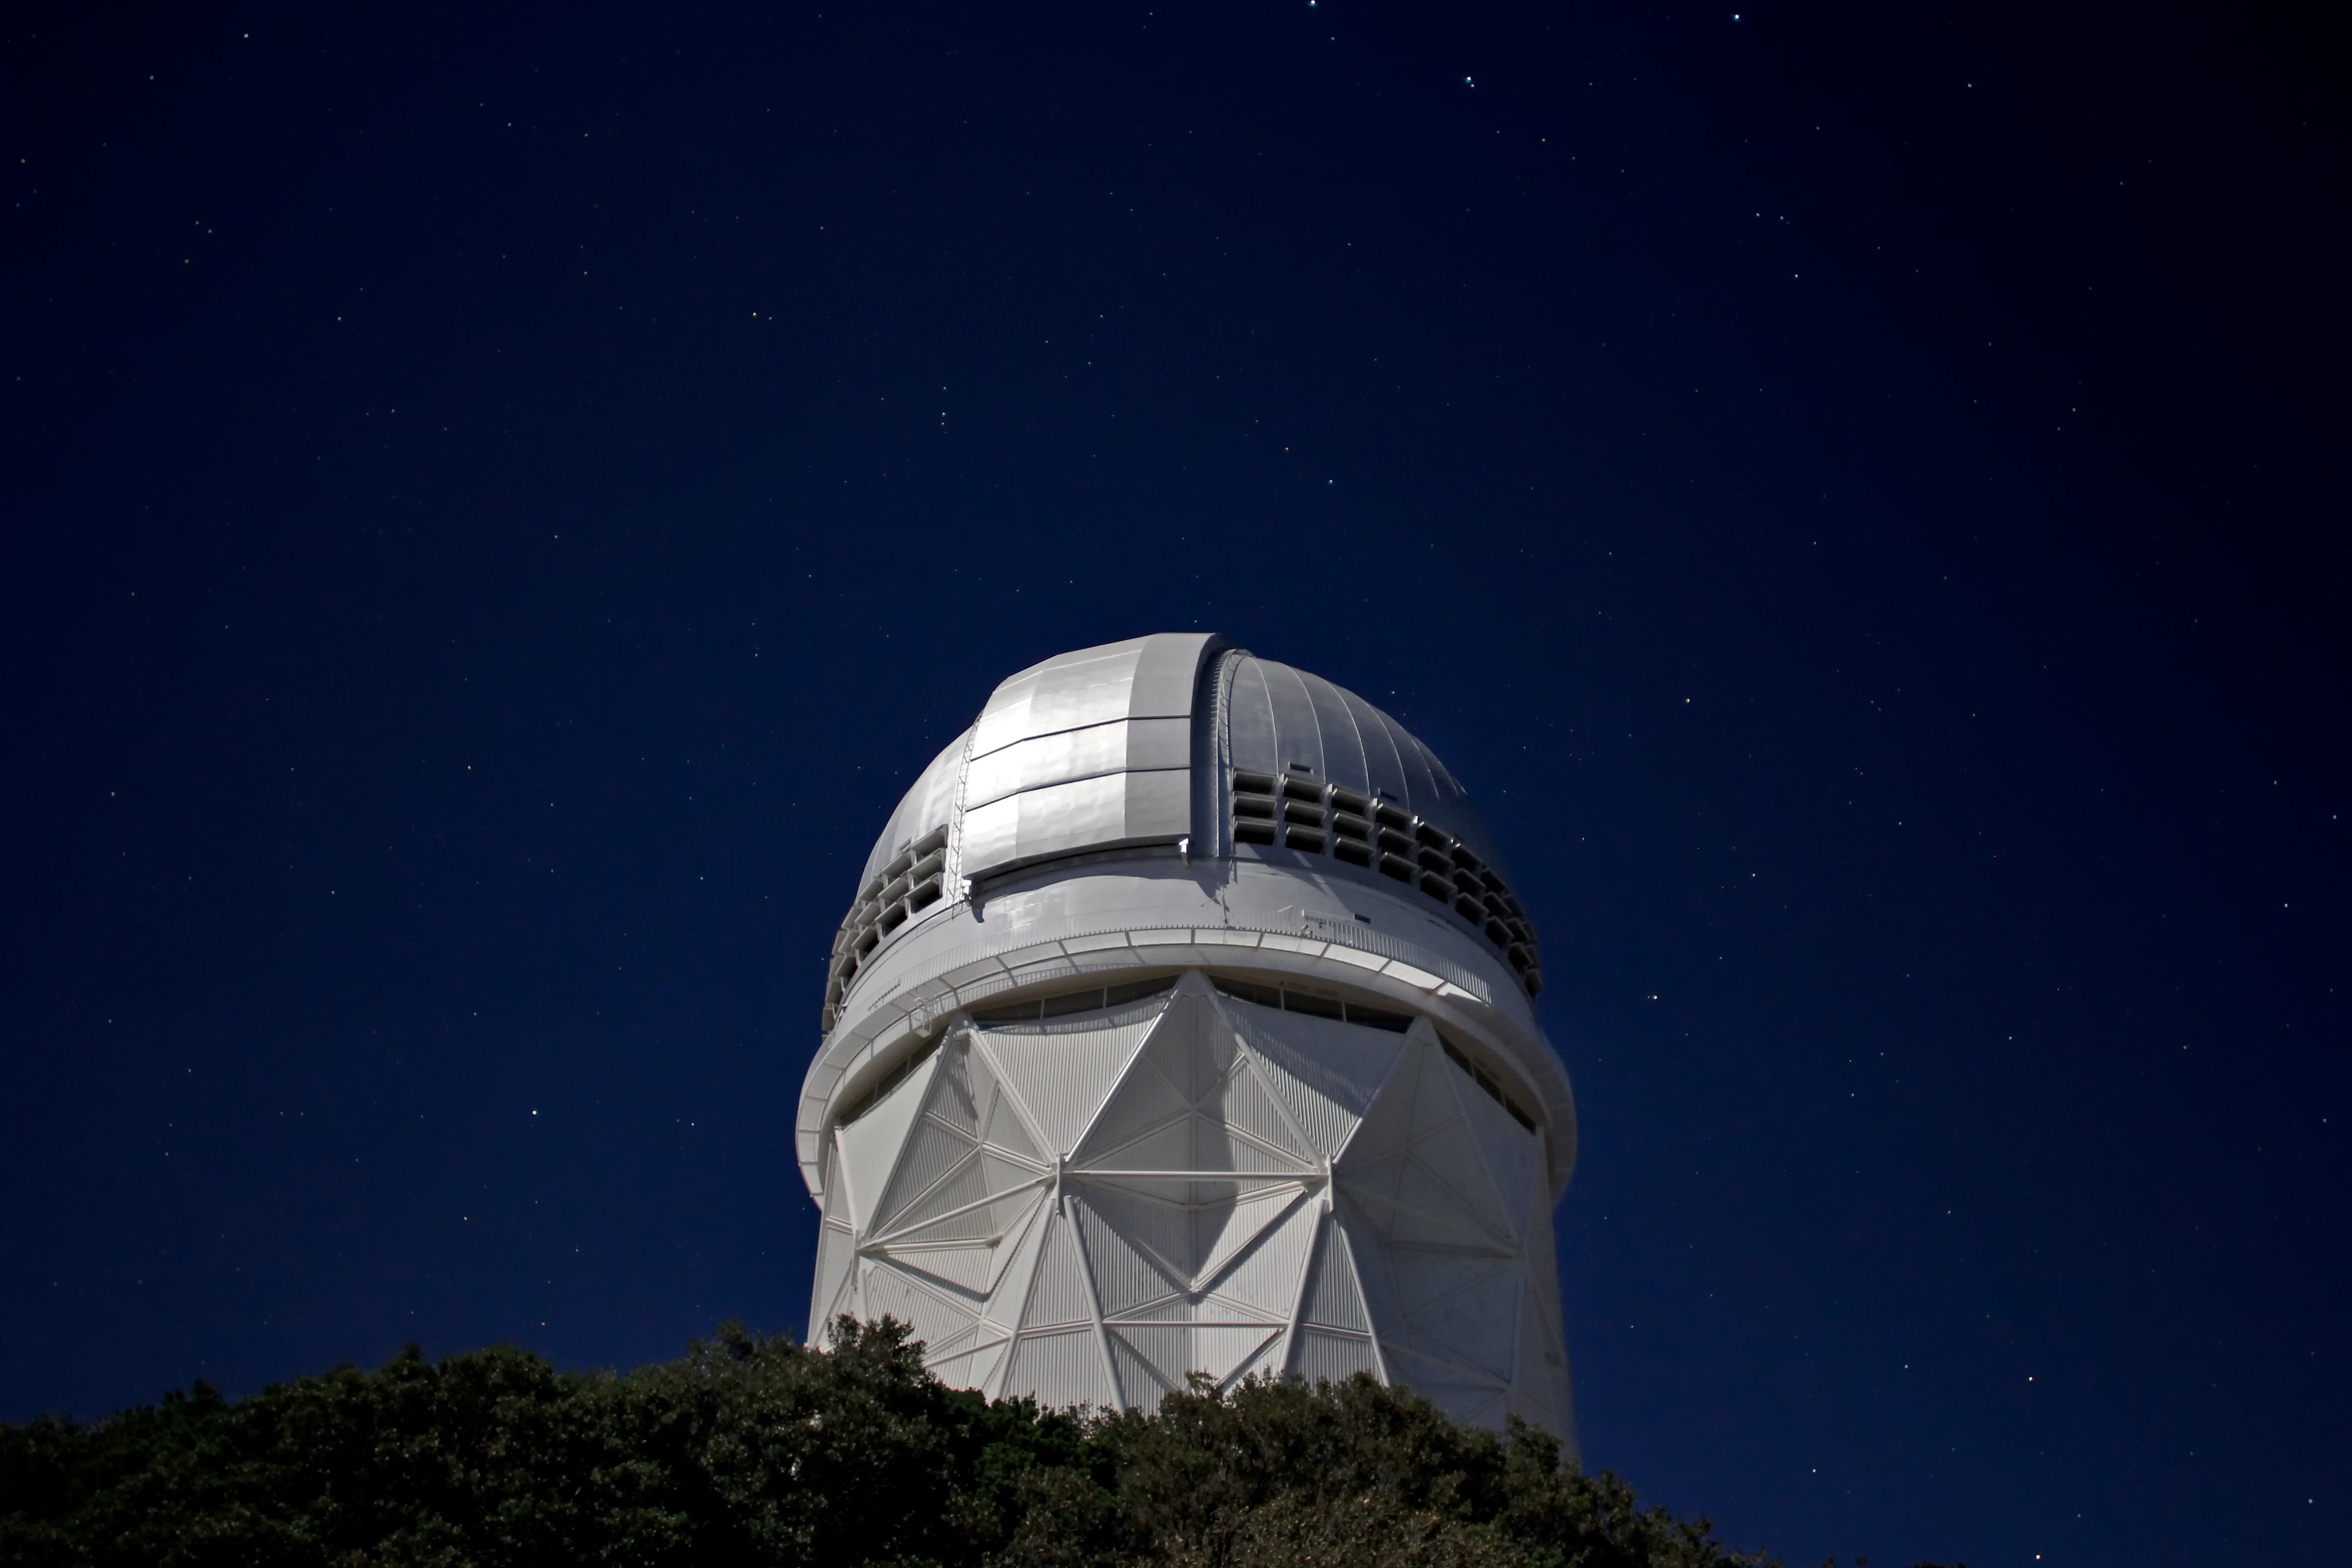

Night Sky Over the Nicholas U. Mayall 4-meter Telescope

Stars over the Nicholas U. Mayall 4-meter Telescope at Kitt Peak National Observatory near Tucson, AZ.

Credit: KPNO/NOIRLab/NSF/AURA/P. Marenfeld